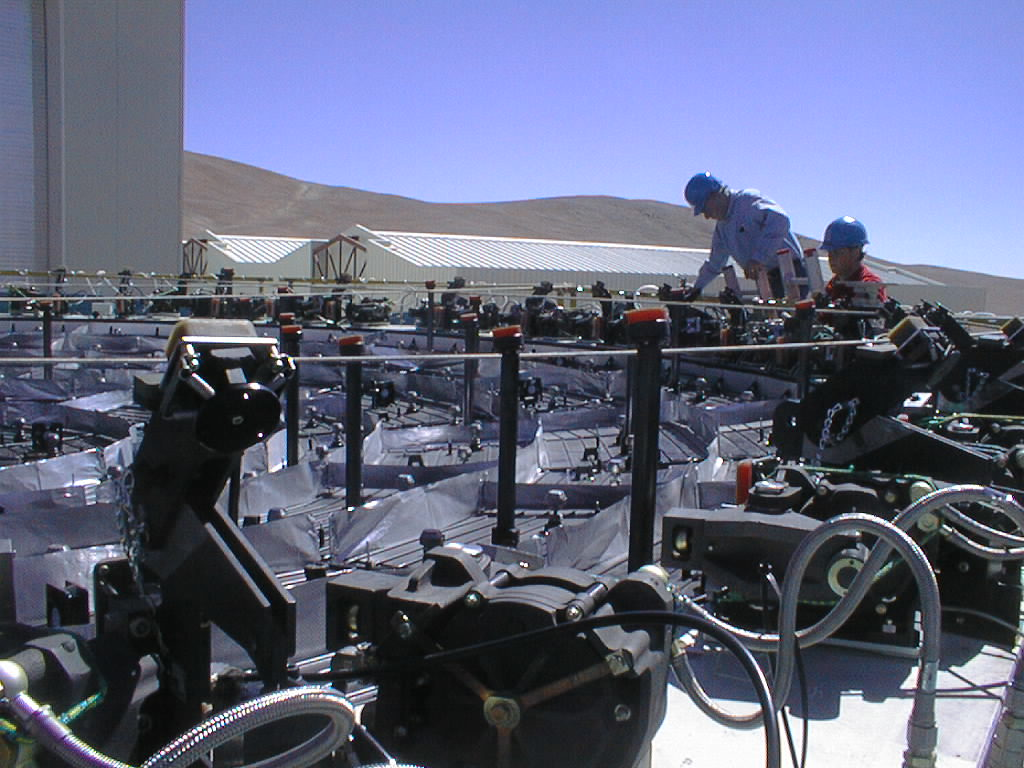

Mirror installed on first VLT Unit Telescope

The mirror supports in the M1 Cell are being prepared for receiving the Zerodur mirror. (Photo obtained on April 10, 1998).

Credit: ESO